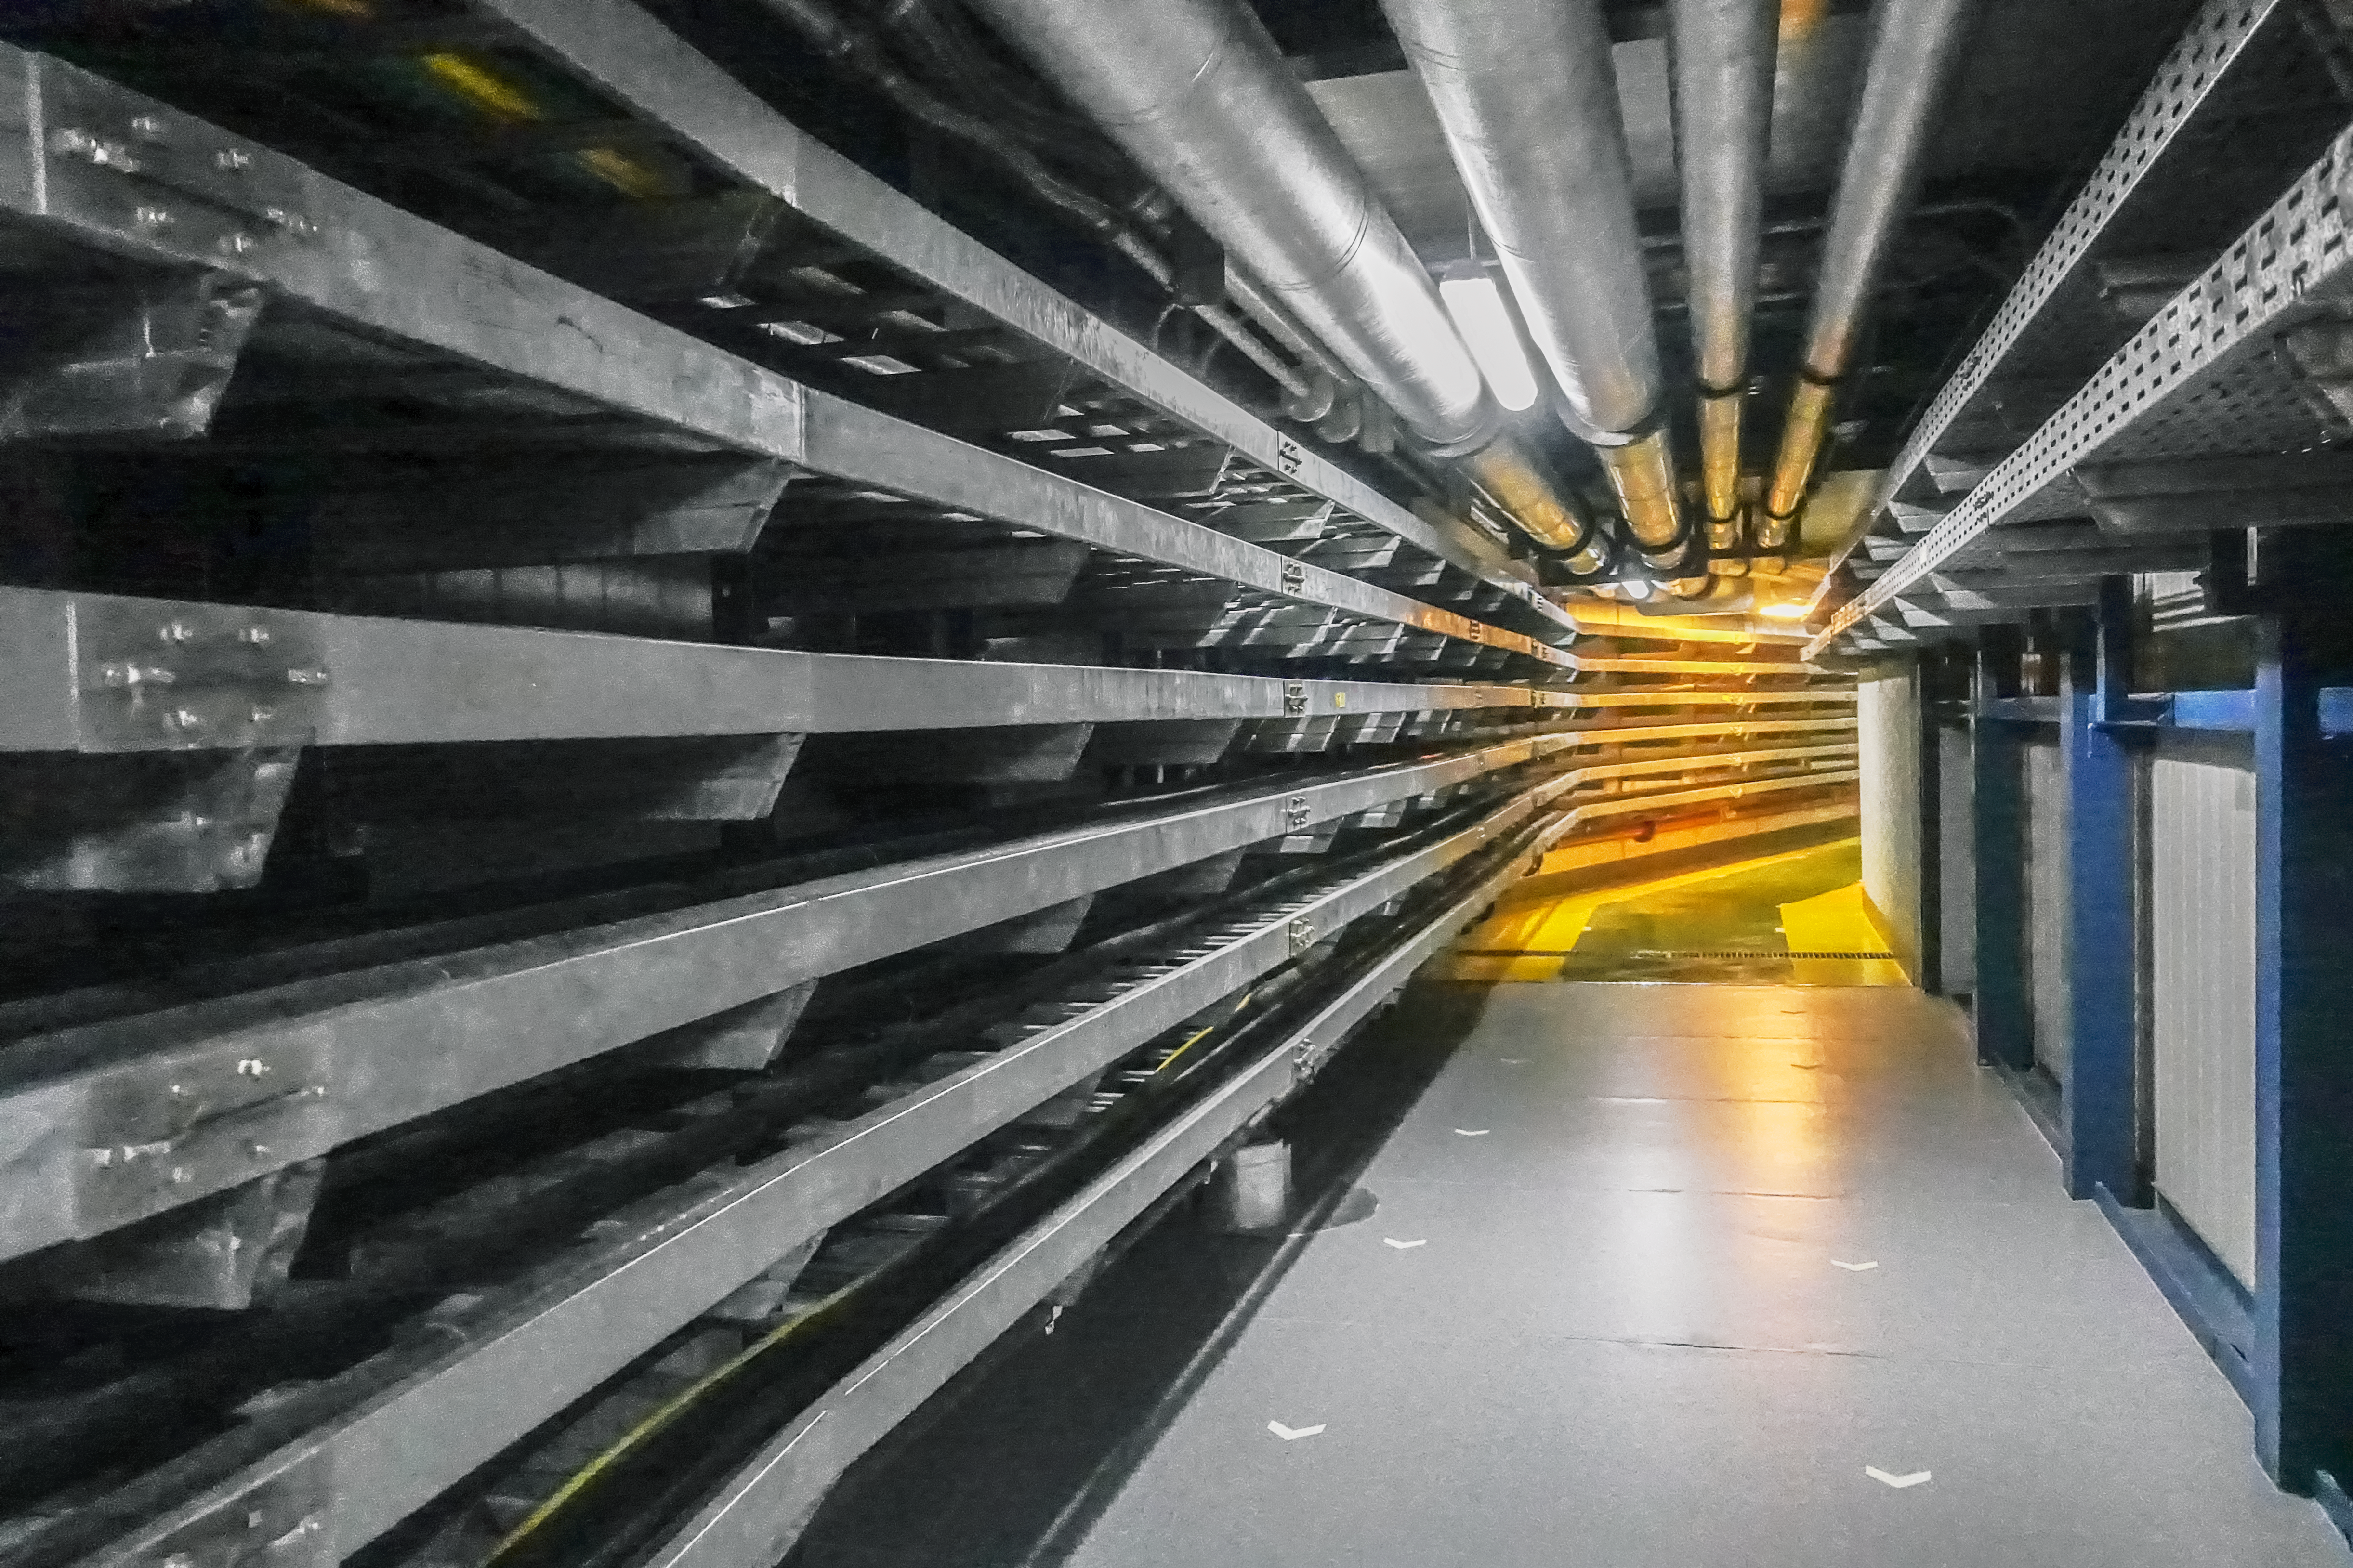

Service Corridor at Paranal

Paranal Observatory houses a couple state of the art telescopes, most notable the VLT (the largest telescope at Paranal) and VISTA. Engineers work around the clock in control buildings and maintenance facilities to keep these telescopes operational and in good working condition.

Credit: L. Honnorat/ESO